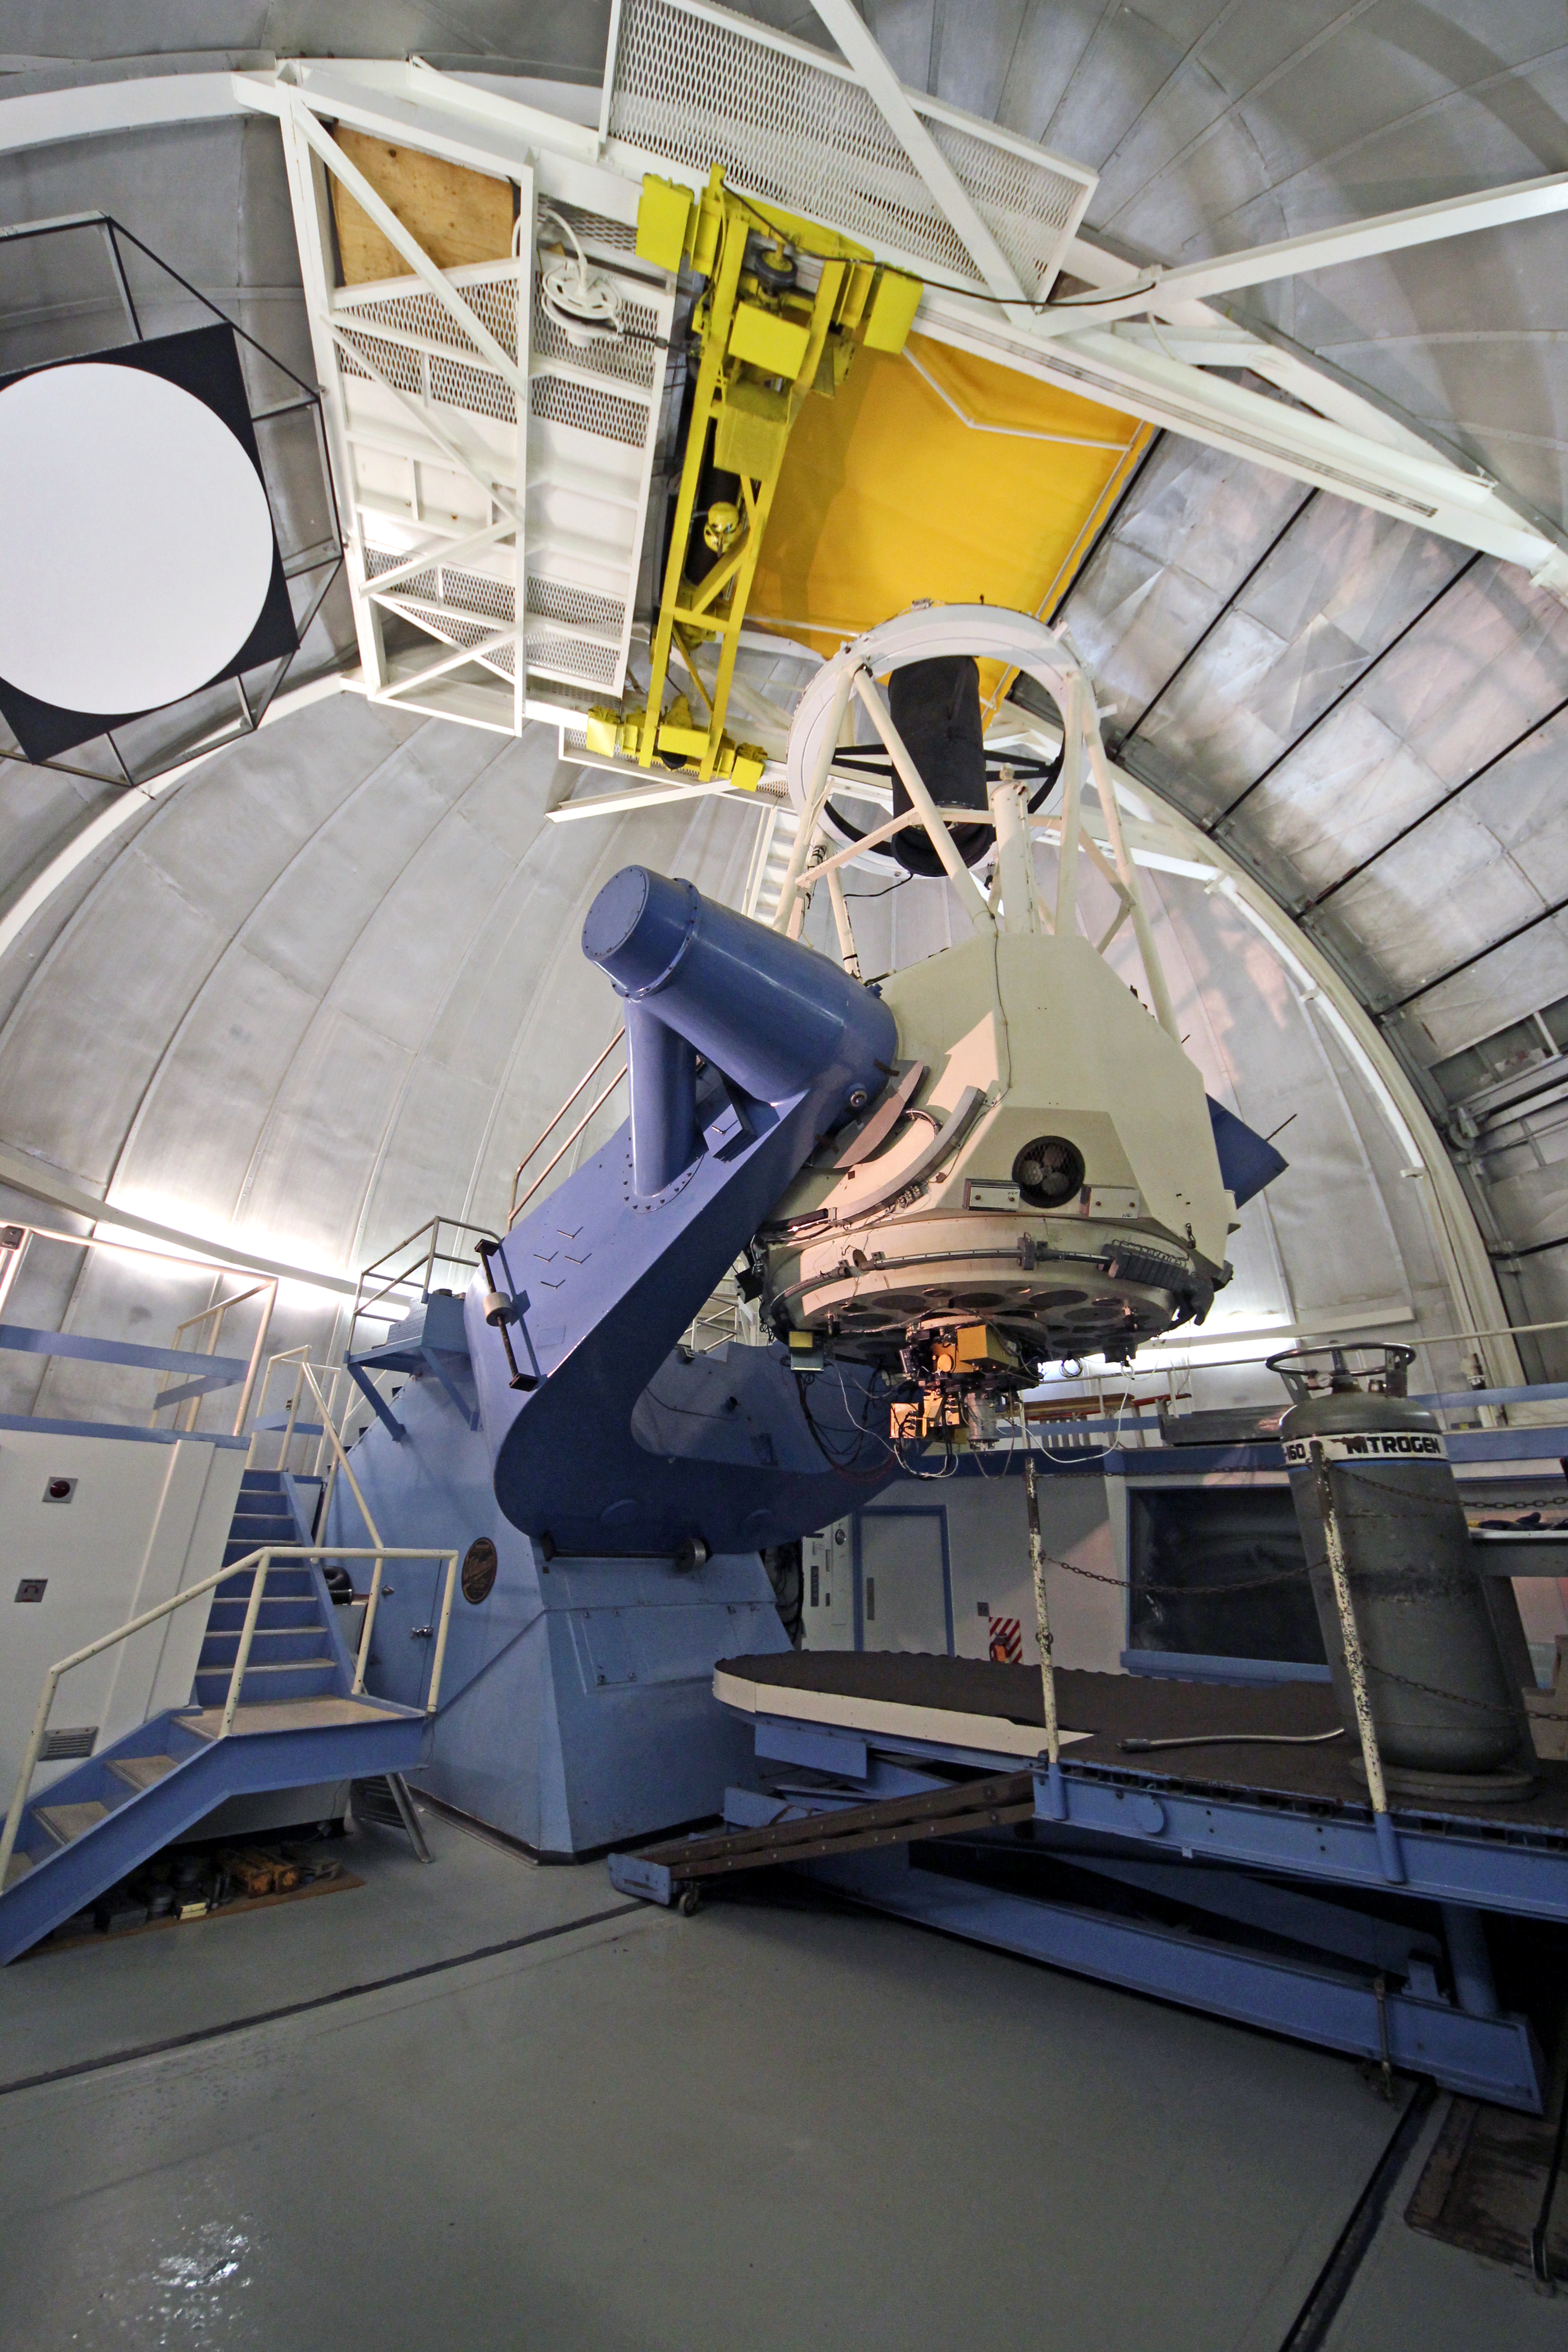

Interior of the 2.1-m Telescope

Interior view of the NOAO 2.1-meter telescope on Kitt Peak National Observatory.

Credit: P. Marenfeld & NOIRLab/NSF/AURA/